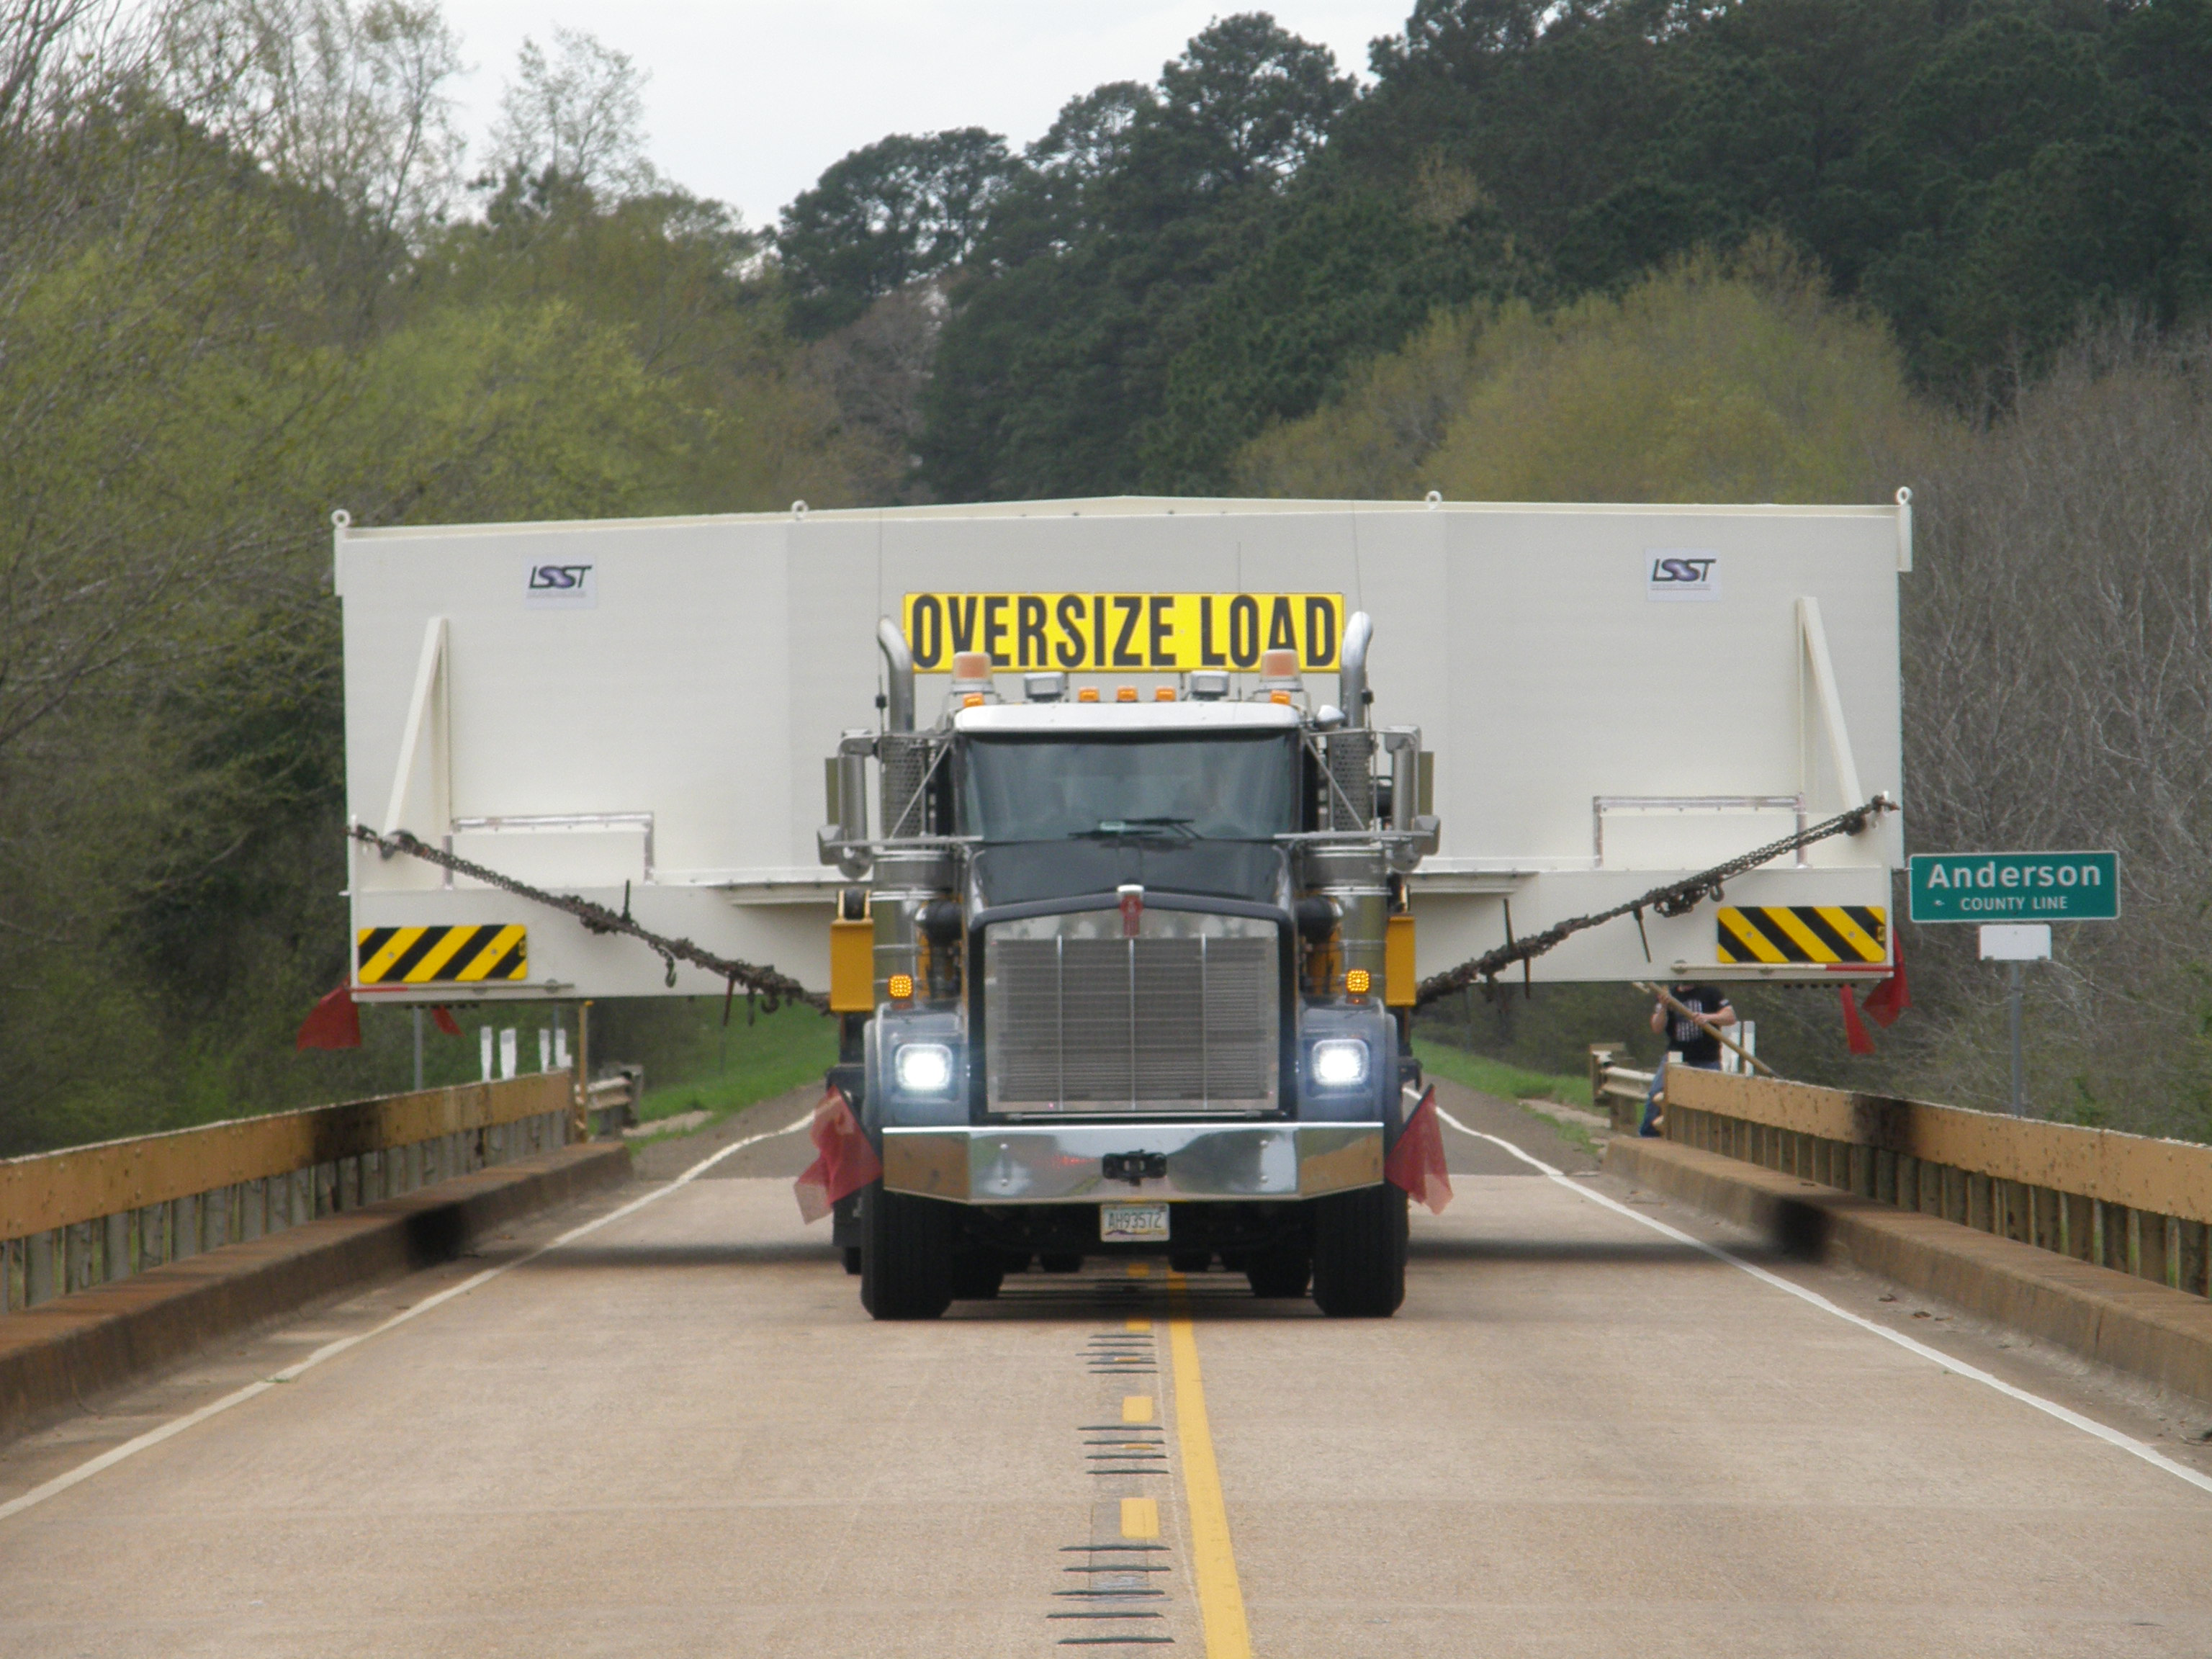

M1M3 Travels from Tucson to Houston

The LSST Primary/Tertiary Mirror (M1M3) in route from Tucson, where it left on March 15th, to Houston, where it arrived successfully on March 21st. From Houston, the mirror will ship to Coquimbo, Chile.

Credit: Precision Heavy Haul Inc./Rubin Observatory/NSF/AURA